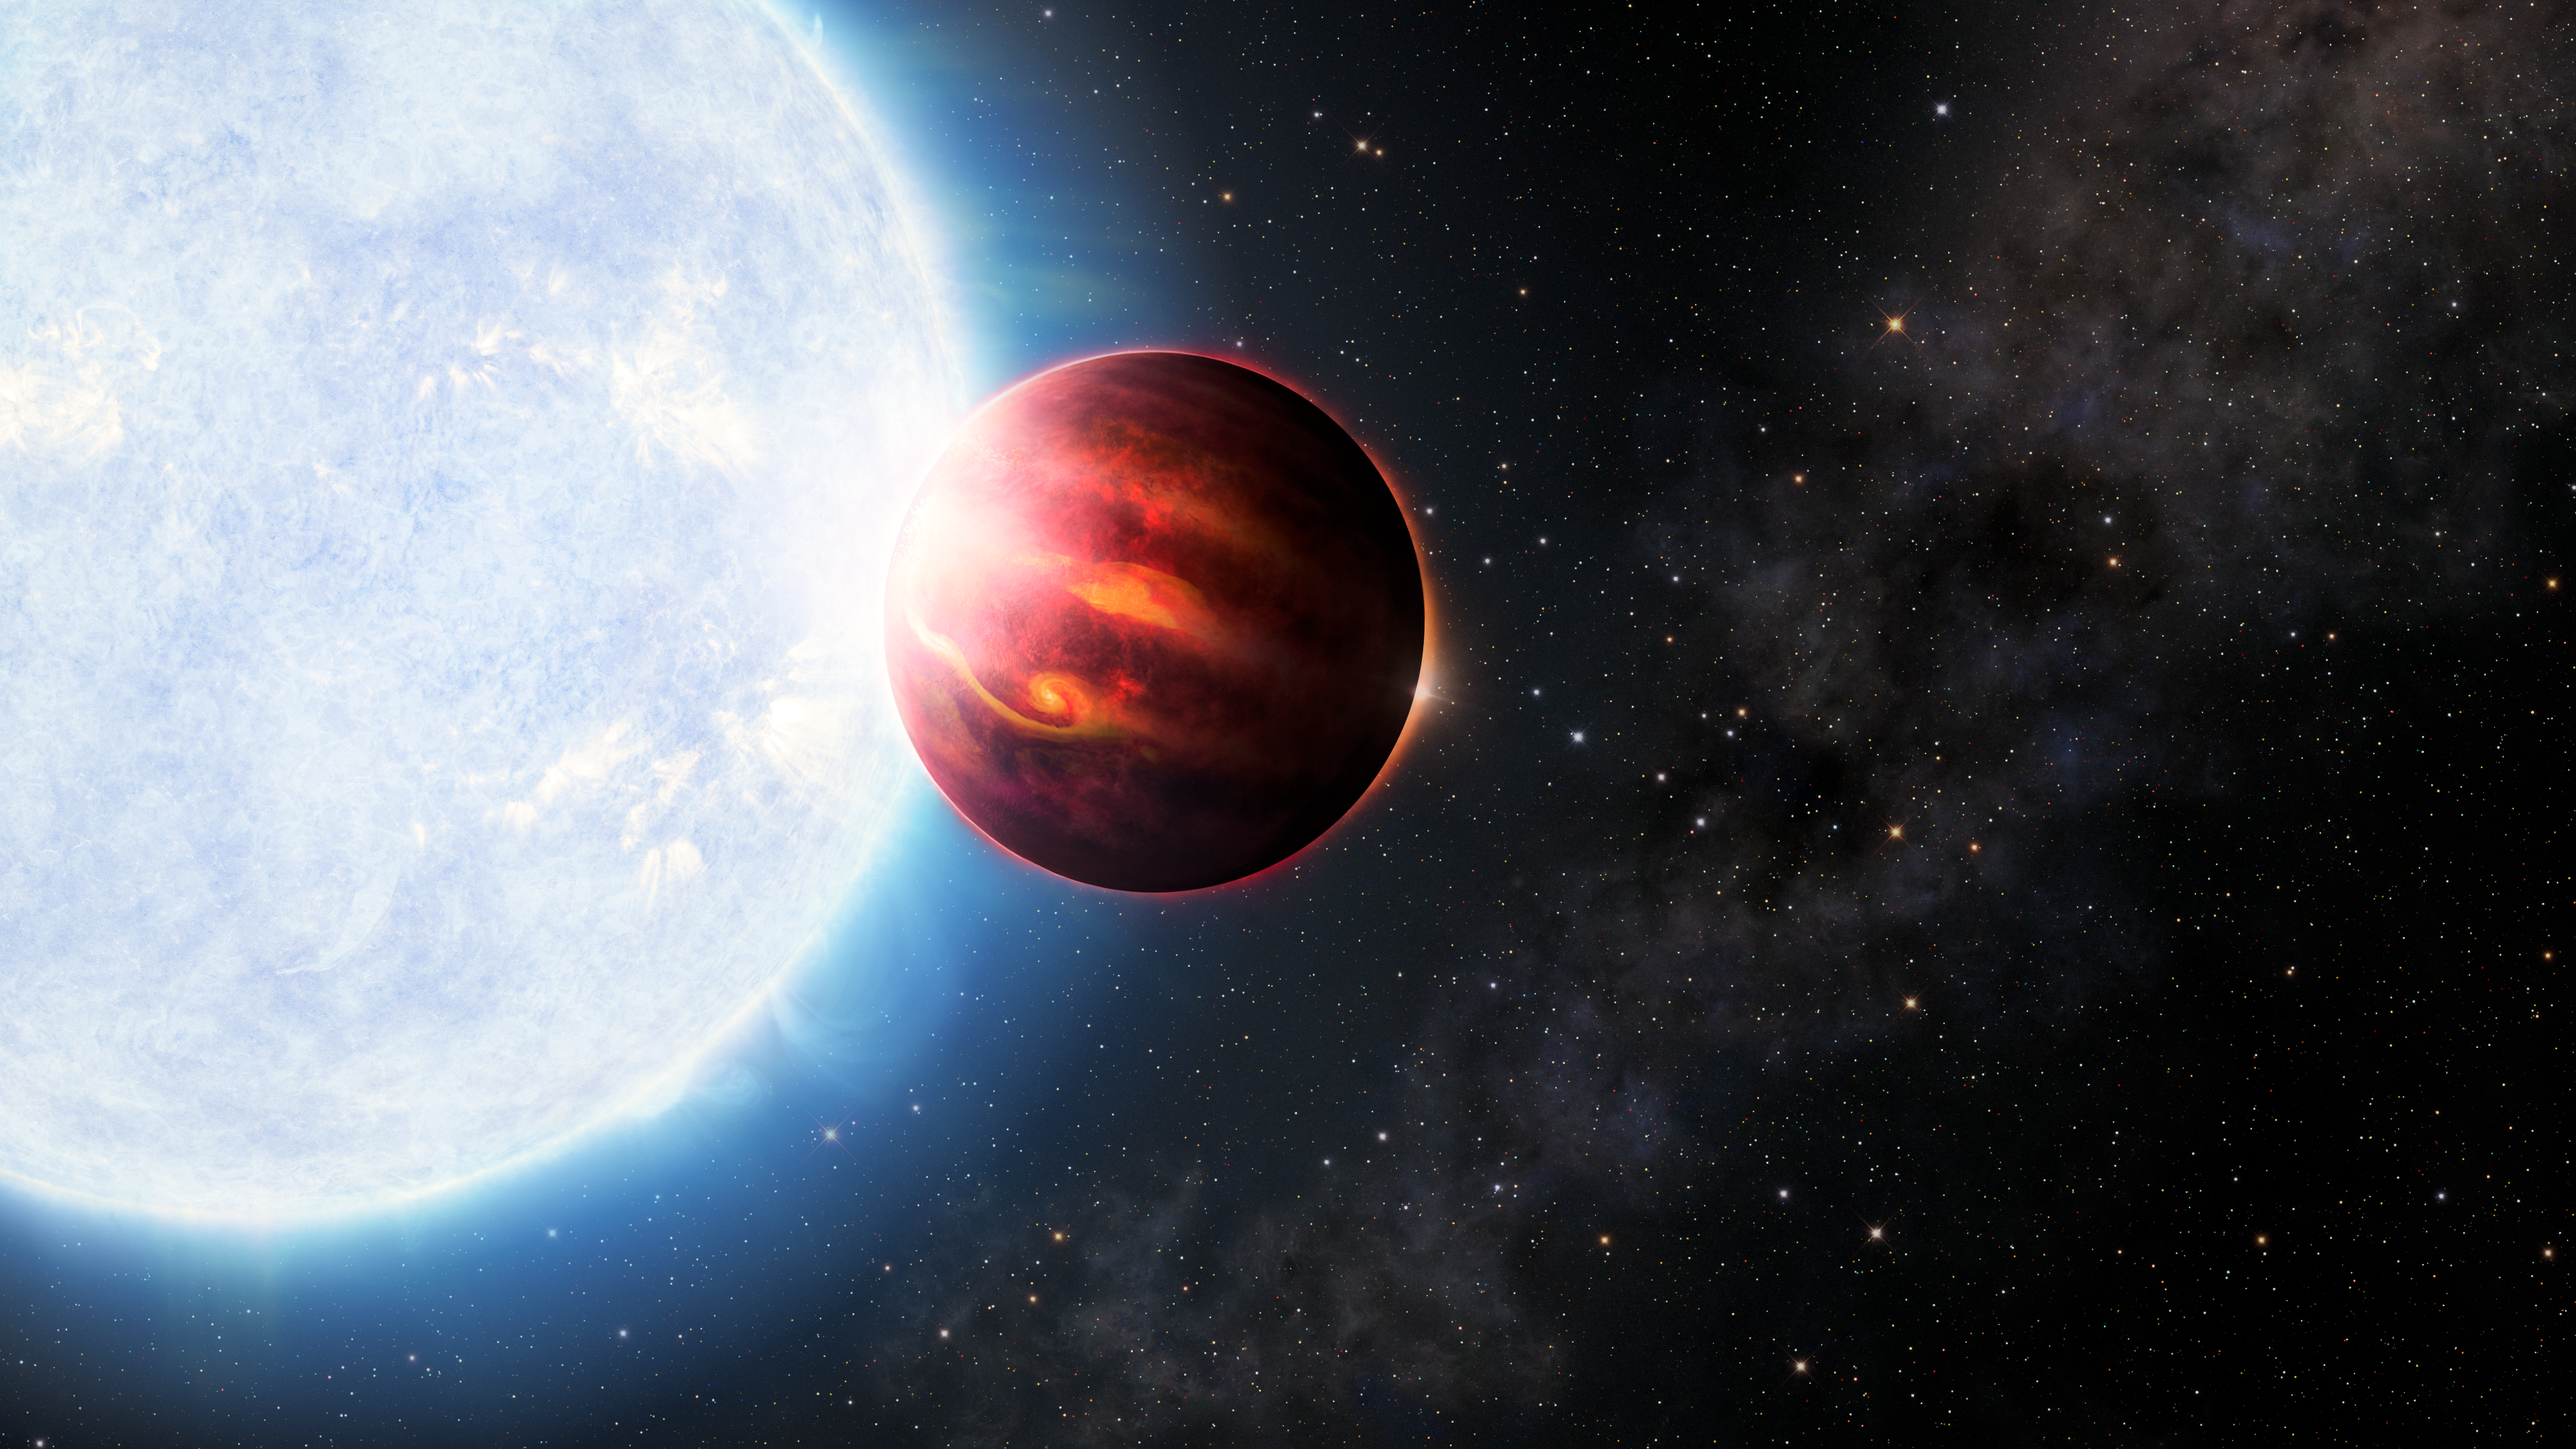

Artist’s Illustration of Ultra-Hot Jupiter

This illustration shows an ultra-hot Jupiter orbiting a blue-white A-type star.

Credit: International Gemini Observatory/NOIRLab/NSF/AURA/J. Pollard